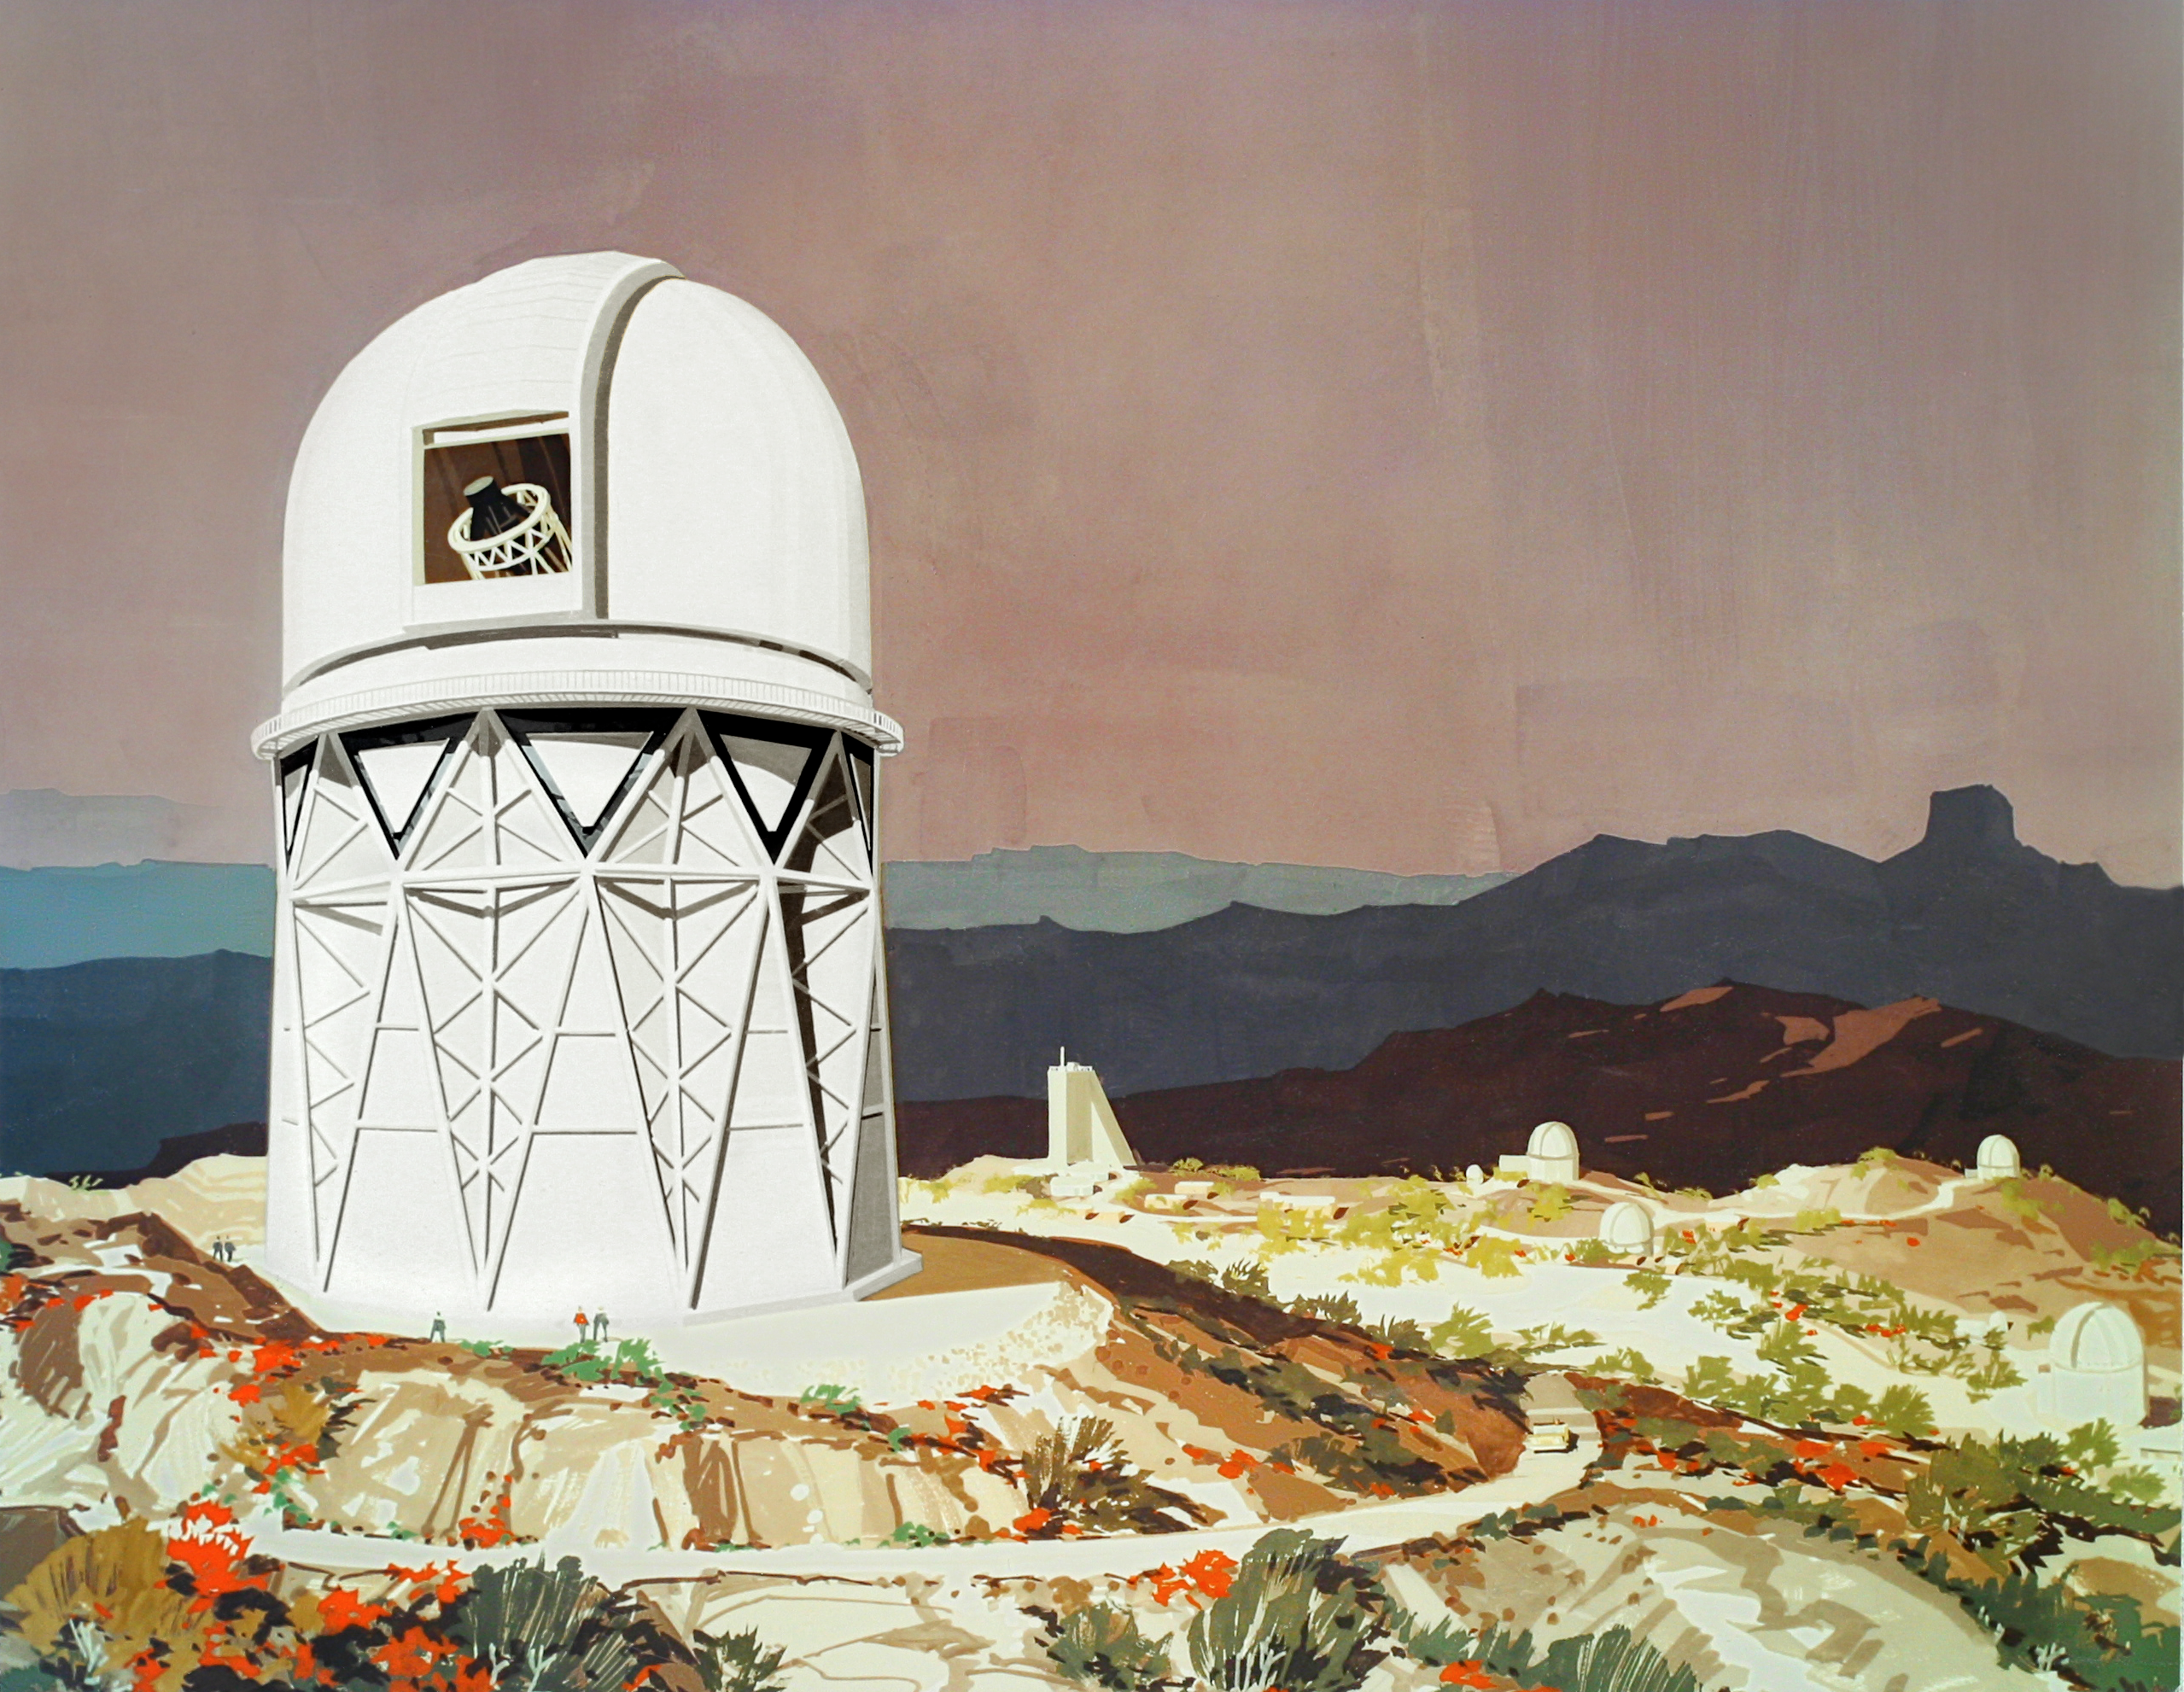

Mayall 4-meter

Artist's impression, color rendering of the Kitt Peak Mayall 4-meter telescope as a mountain scene (artist unknown, about 1960).

Credit: NOIRLab/NSF/AURA